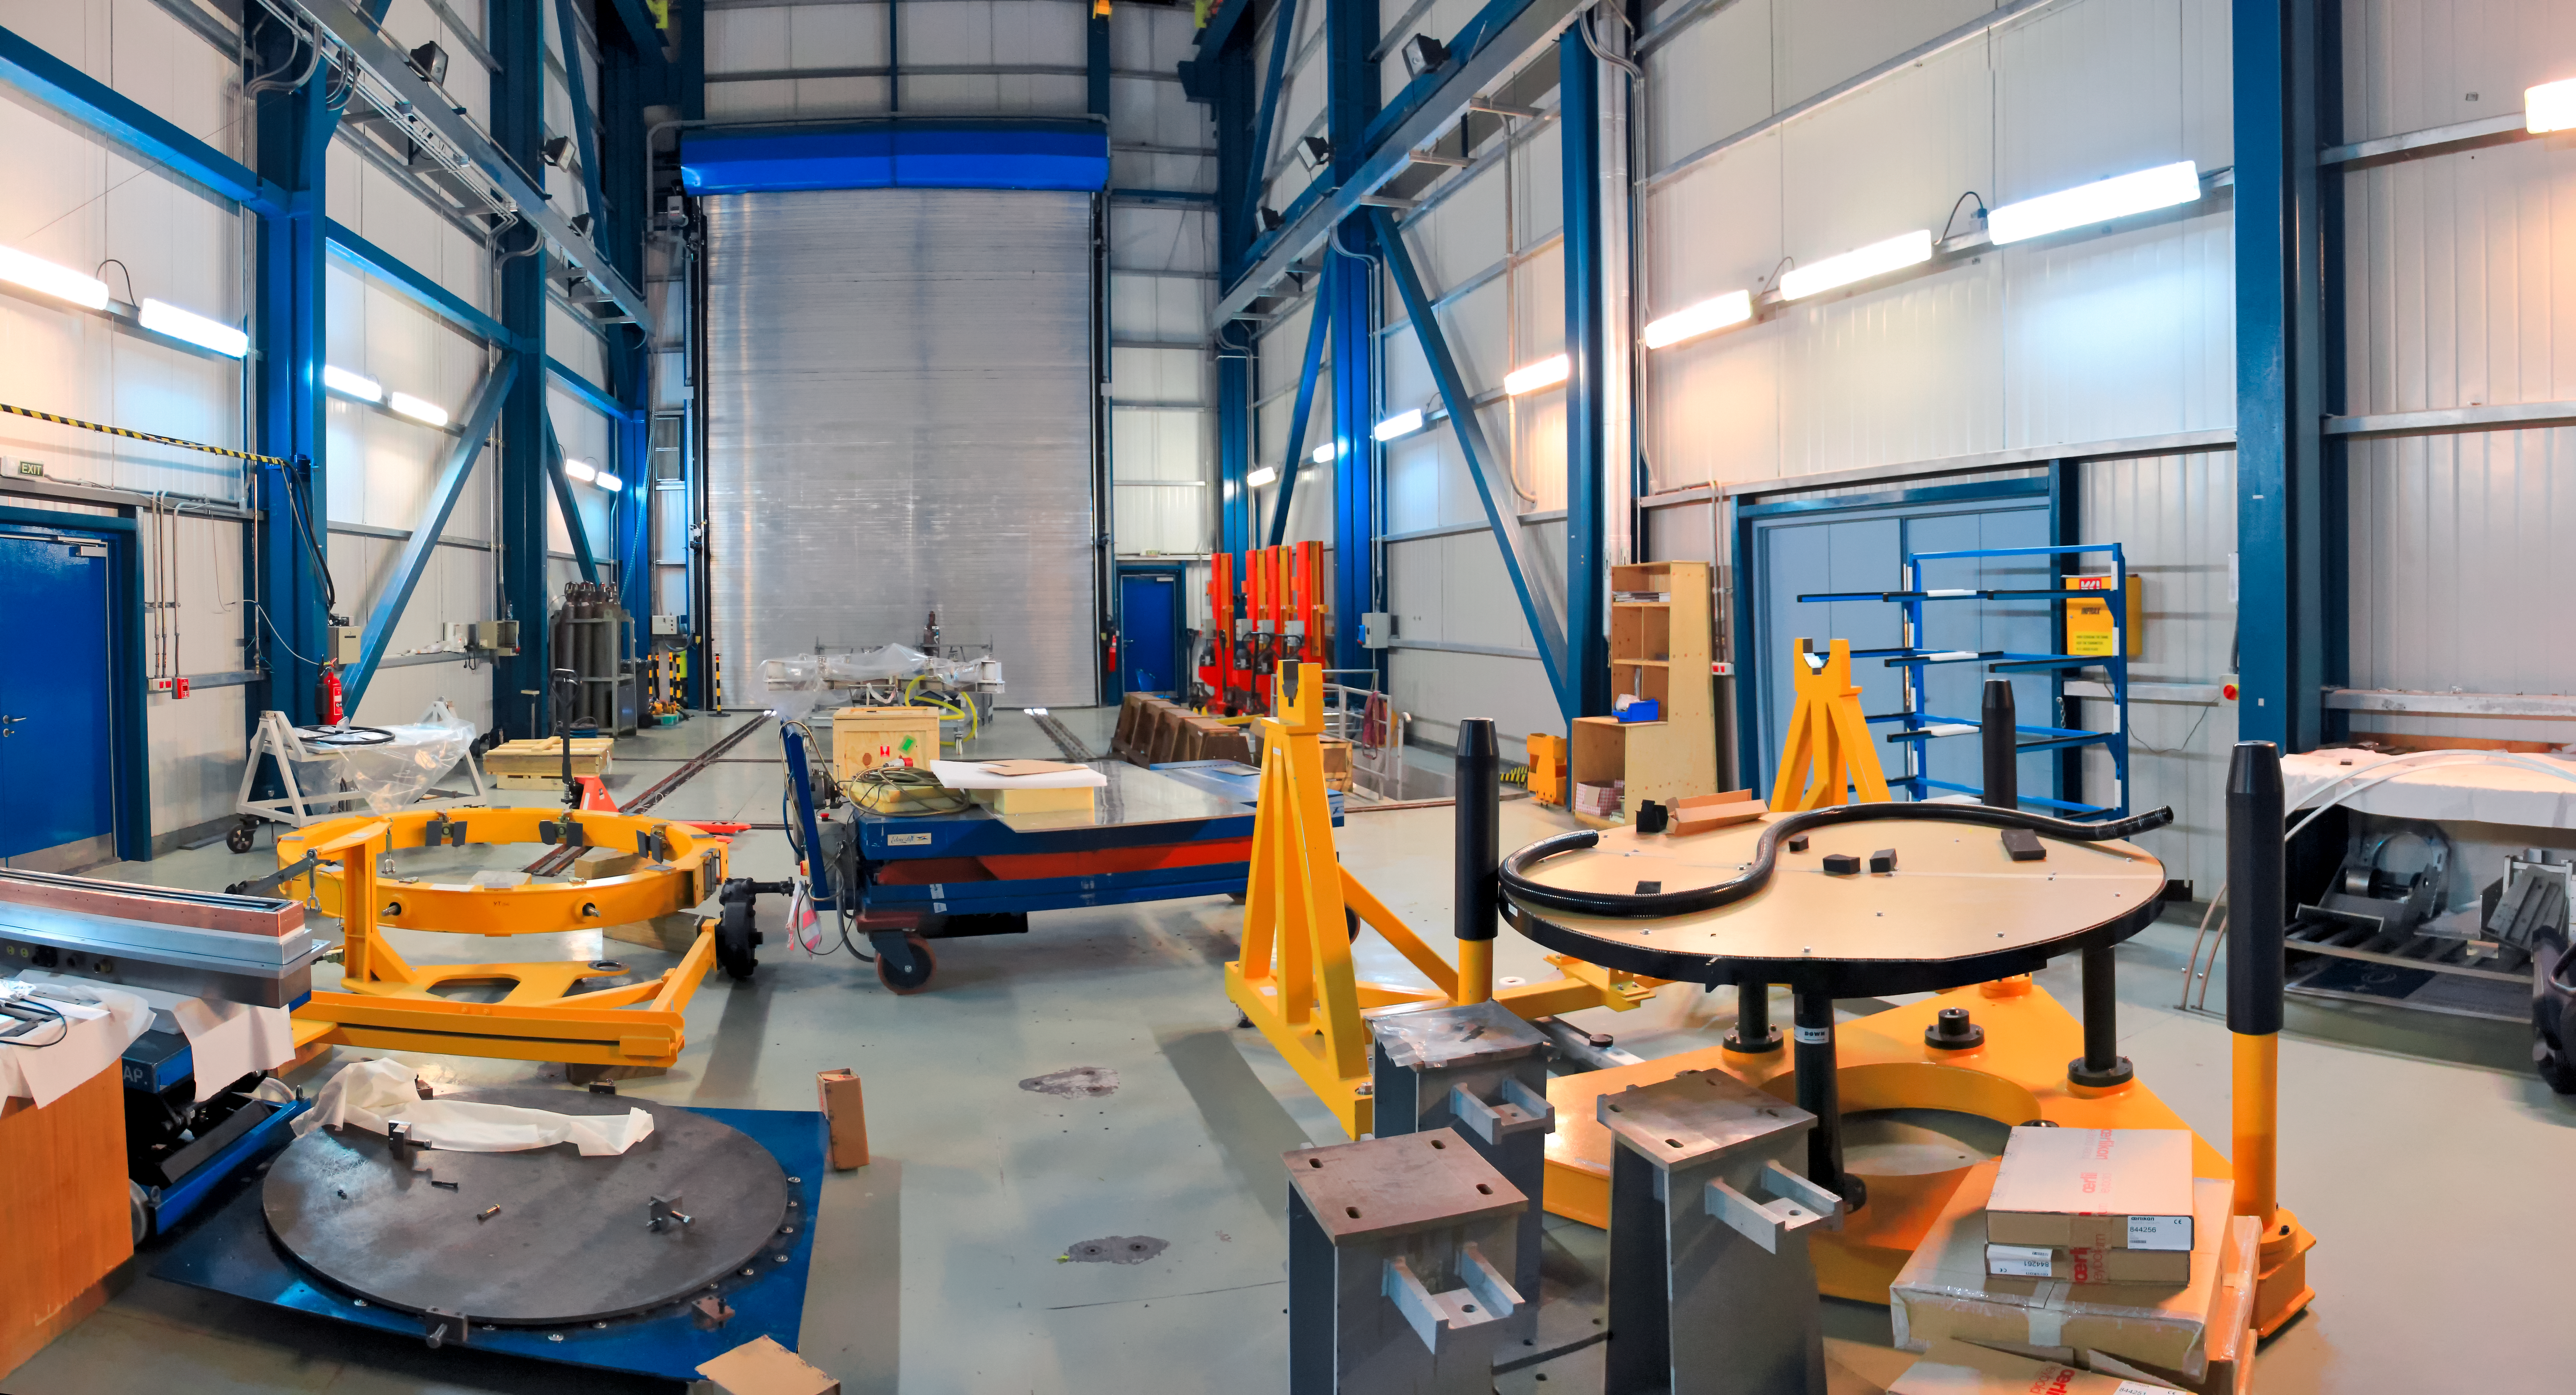

AT integration hall

This image shows the AT Integration Hall located in the Paranal Main Maintenance Building. This is where the Auxiliary Telescopes (AT) that comprise ESO's Very Large Telescope (VLT) are maintained.

Credit: D. Schreiner and S. Degezelle/ESO